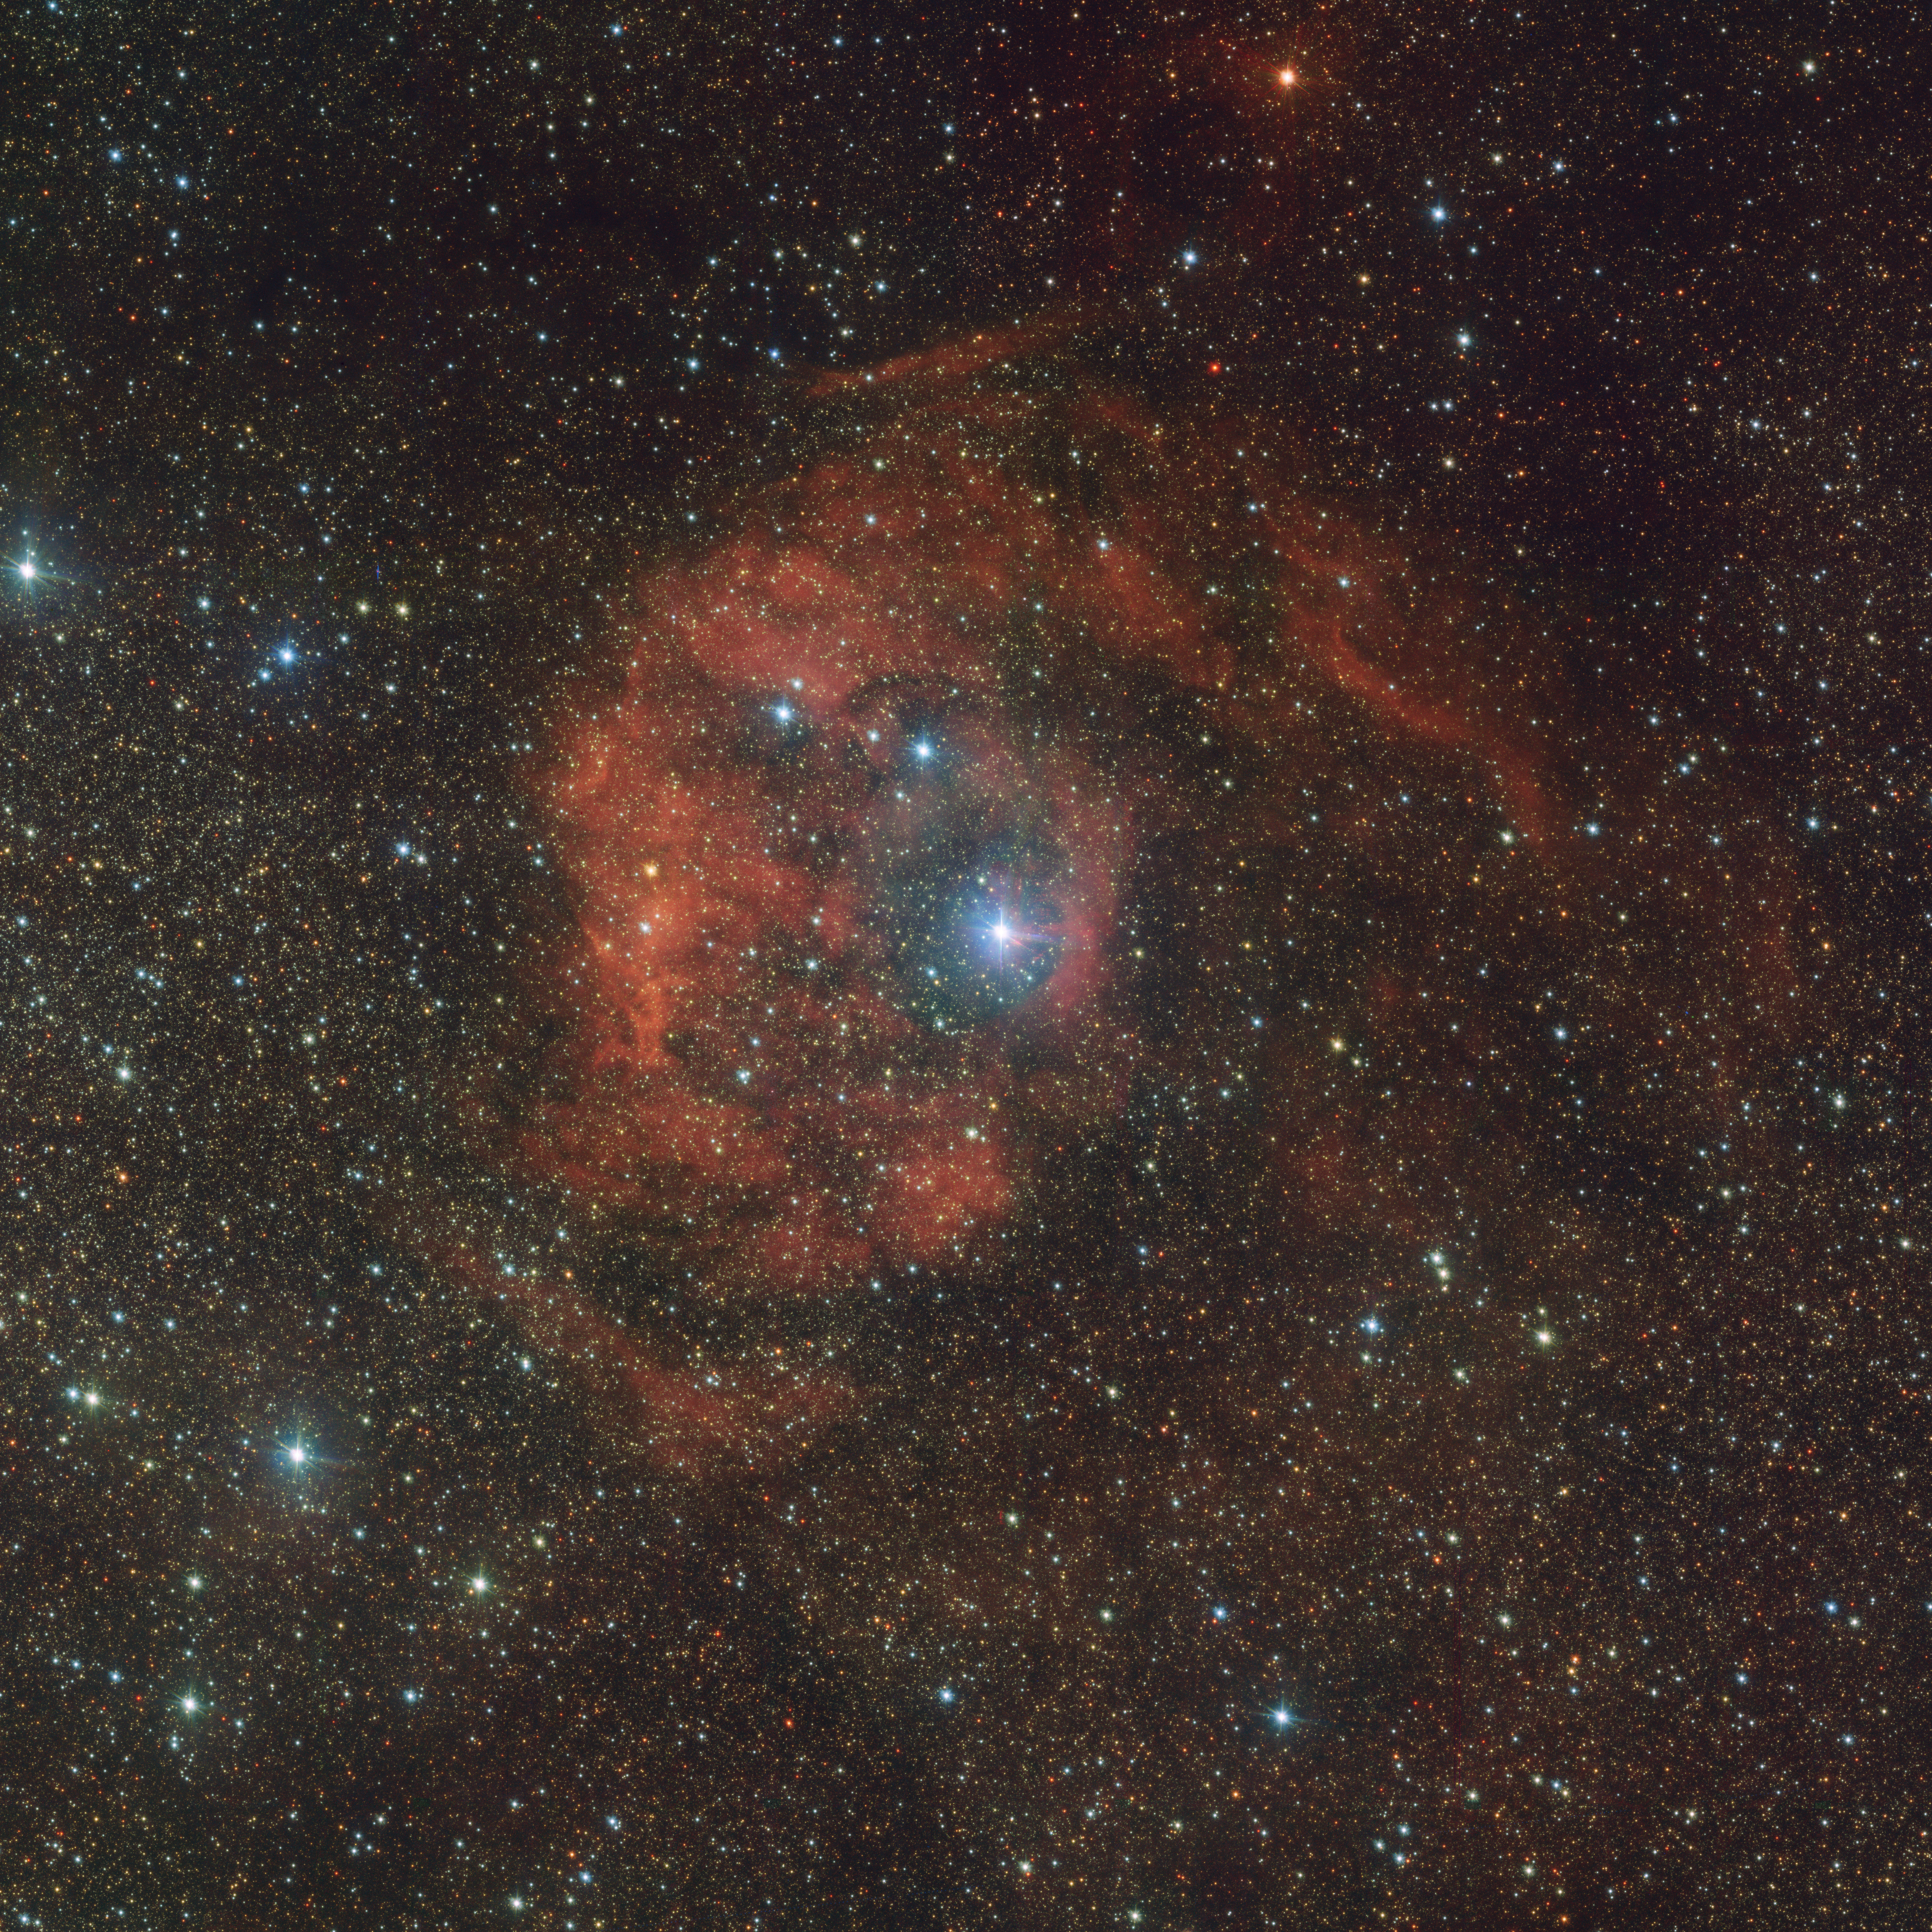

There is an impostor in this nebula

In space, not everything is what it seems. This Picture of the Week shows the nebula Sh2-46, also named Gum 80, situated roughly 6000 light-years away. The strong red hues of Sh2-46 might be beautiful, but they hide an impostor.

The big blue-white star at the centre of the image is HD 165319, an O type star, one of the brightest, but rarest types of stars in the Universe. The star is largely responsible for the striking red tones around it, caused by the ionisation of the hydrogen atoms that make up the nebula. This star, however, should not be here.

Astronomers think that this star was born somewhere else: in the nearby Eagle Nebula. Located in the tail section of the Serpens constellation (the snake), the Eagle Nebula is full of star-forming regions. Once born, these stars become bound by gravity, creating a giant open cluster. Sometimes, though, a few of them become disentangled, embarking on a solitary mission through space that can lead them to infiltrate other unrelated nebulae. A bow shock next to HD 165319 seems to indicate that the star is currently plunging through Sh2-46. Perhaps this nebula will end up looking differently if the star ends up leaving it behind…

This highly detailed picture of Sh2-46 was taken by the VLT Survey Telescope (VST), which explores the sky in visible light. Currently owned by INAF, the Italian National Institute for Astrophysics, the VST is located at ESO’s Paranal Observatory, in Chile. This image is being released on the occasion of the 100 years of the Planetarium, with a full-dome version being shown at the ESO Supernova Planetarium & Visitor Centre.

Credit: ESO/VPHAS+ team